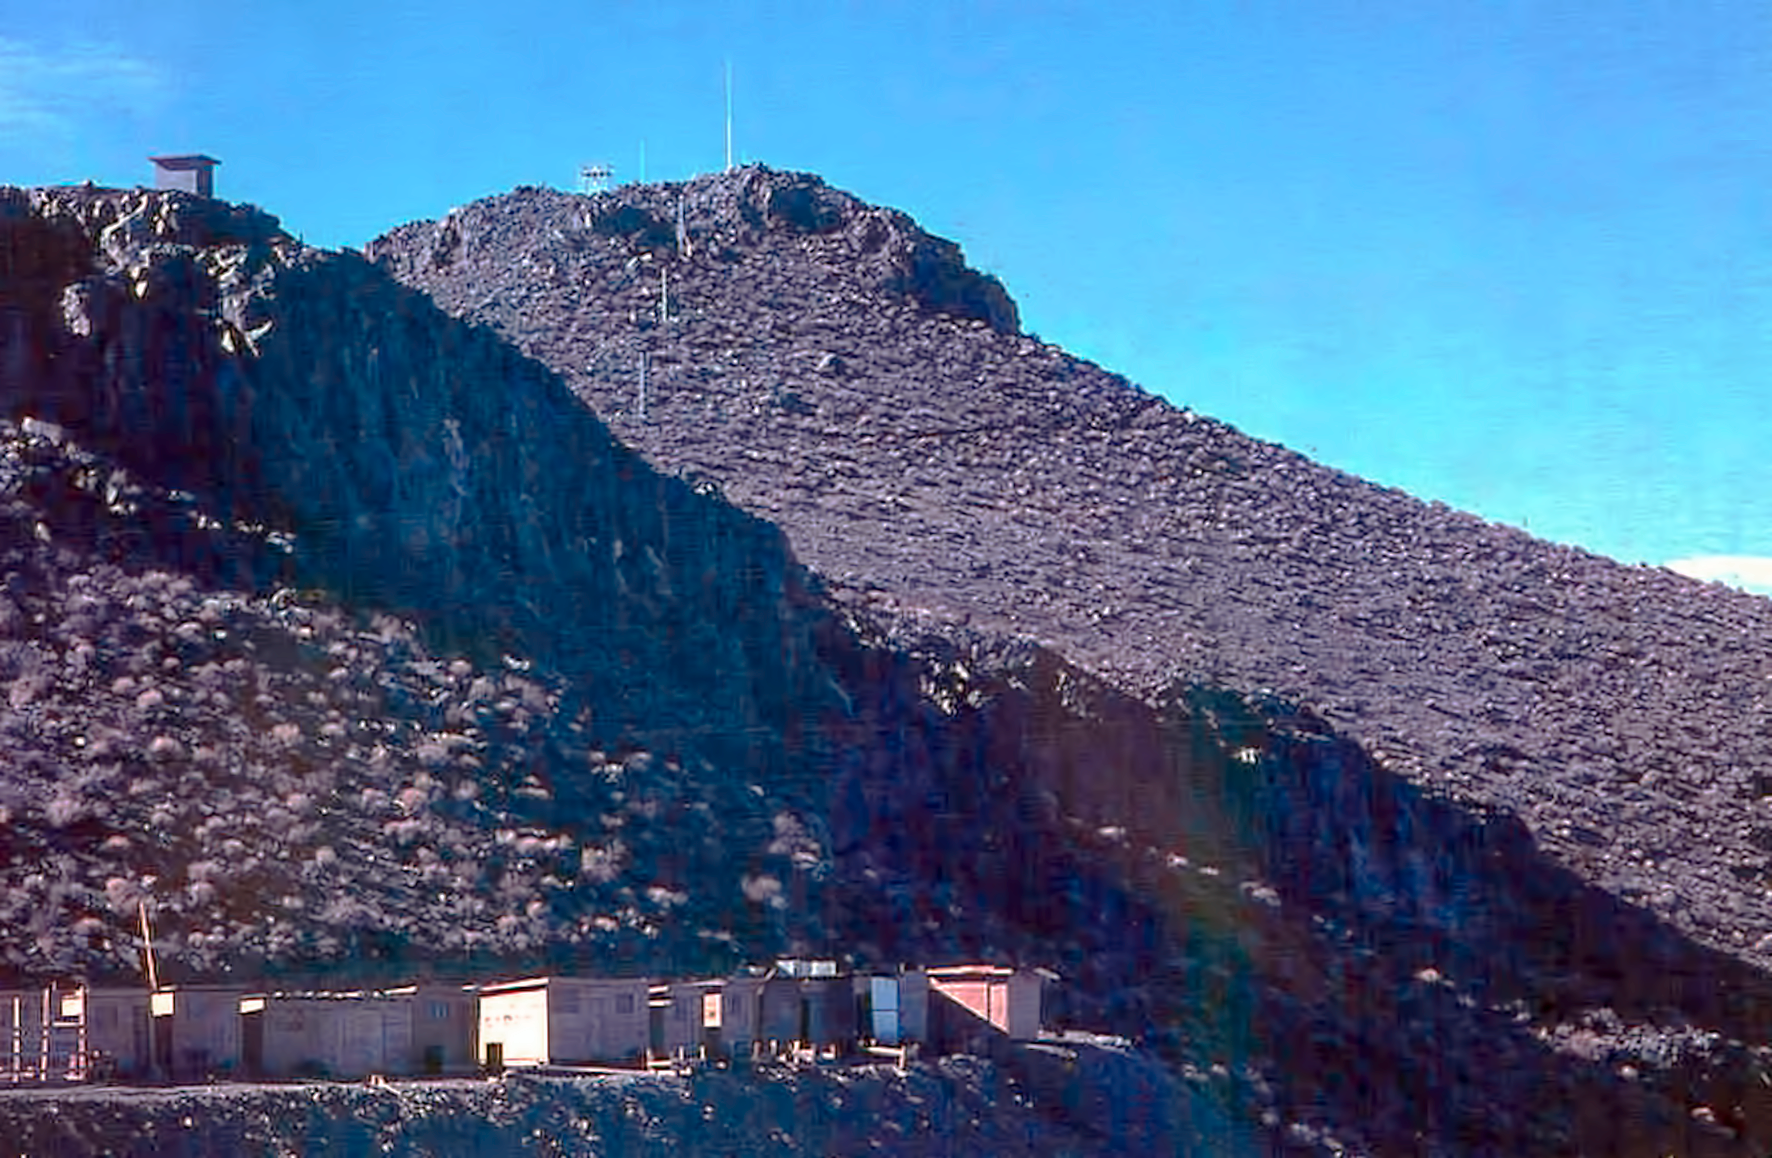

La Silla observatory under construction

La Silla observatory during construction period, which spanned from early 1961 till the end of 1969.

Credit: ESO